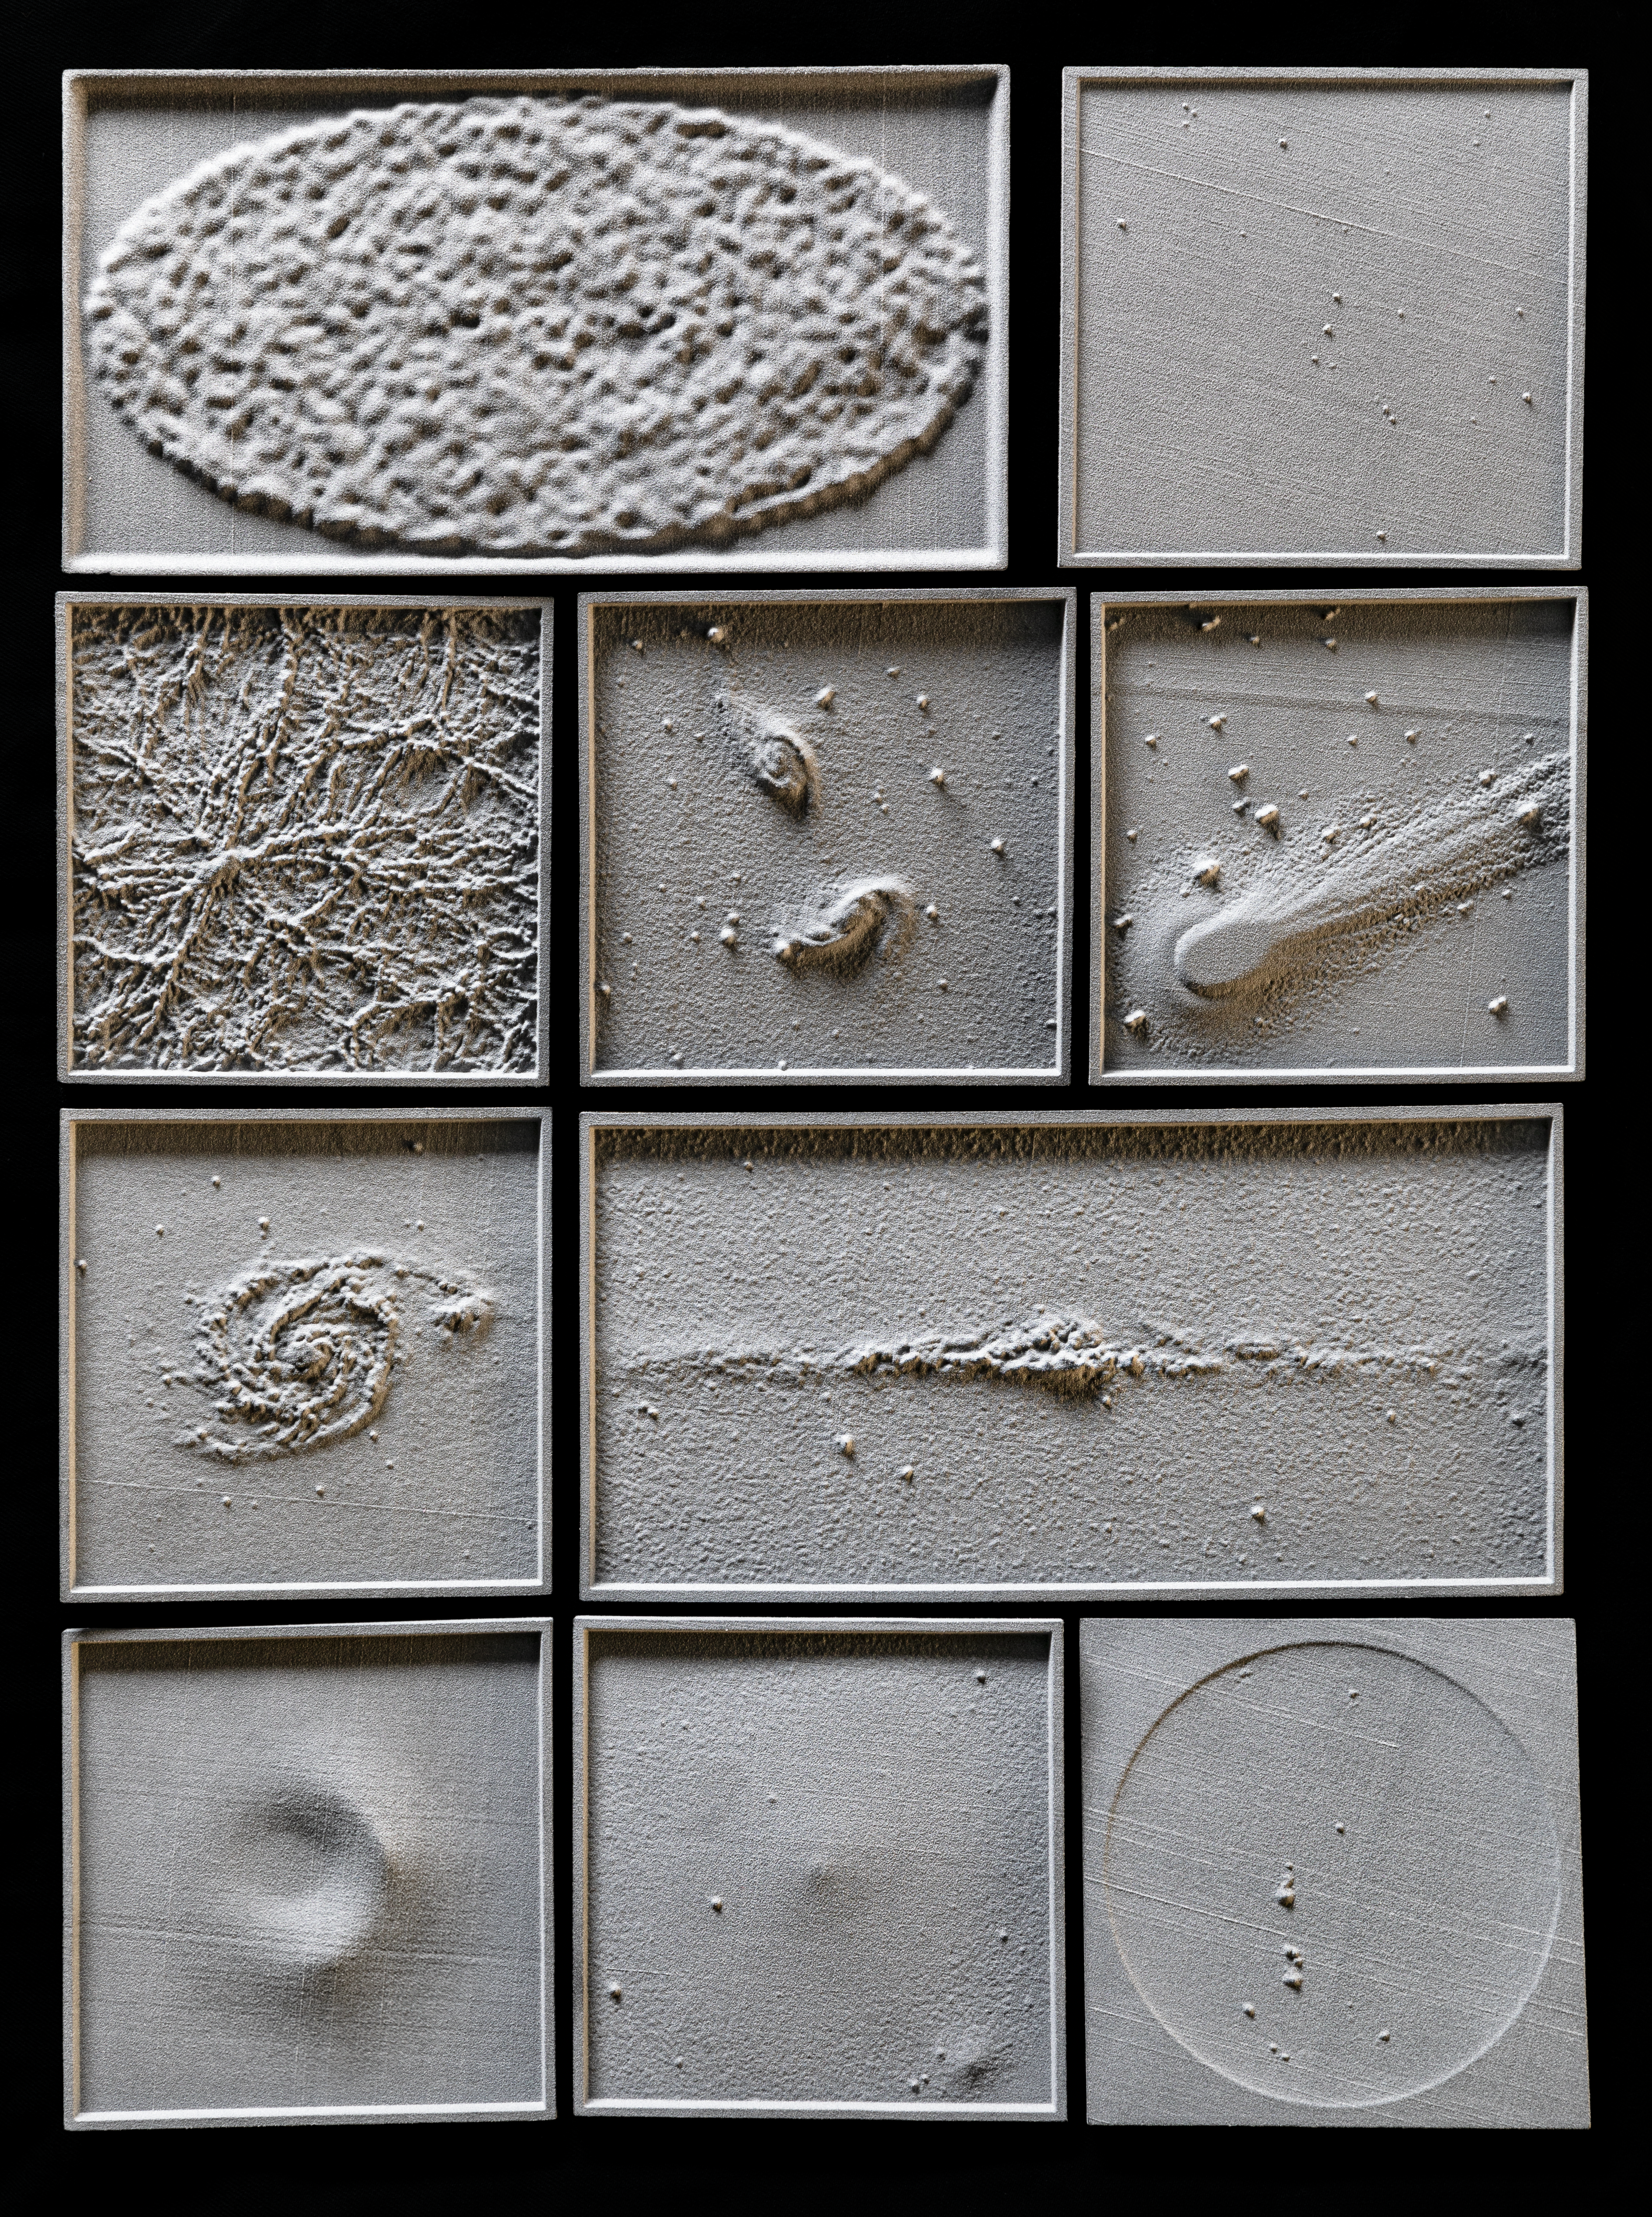

Montage of 3D models

The 3D models showcased in this montage were created by Nicolas Bonne for A Dark Tour of the Universe, an astronomy show for the blind and visually impaired.

Credit: ESO/M. Zamani/Nicolas Bonne